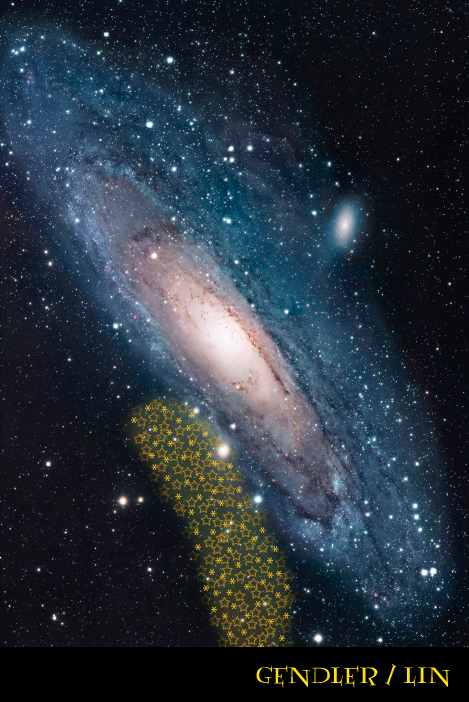

Case Western Reserve University Astronomers Discover New Galaxy Orbiting Andromeda

An image of Andromeda with the position of Andromeda VIII marked in graphics

Credit: Case student Nancy Lin over a photo by Robert Gensler.